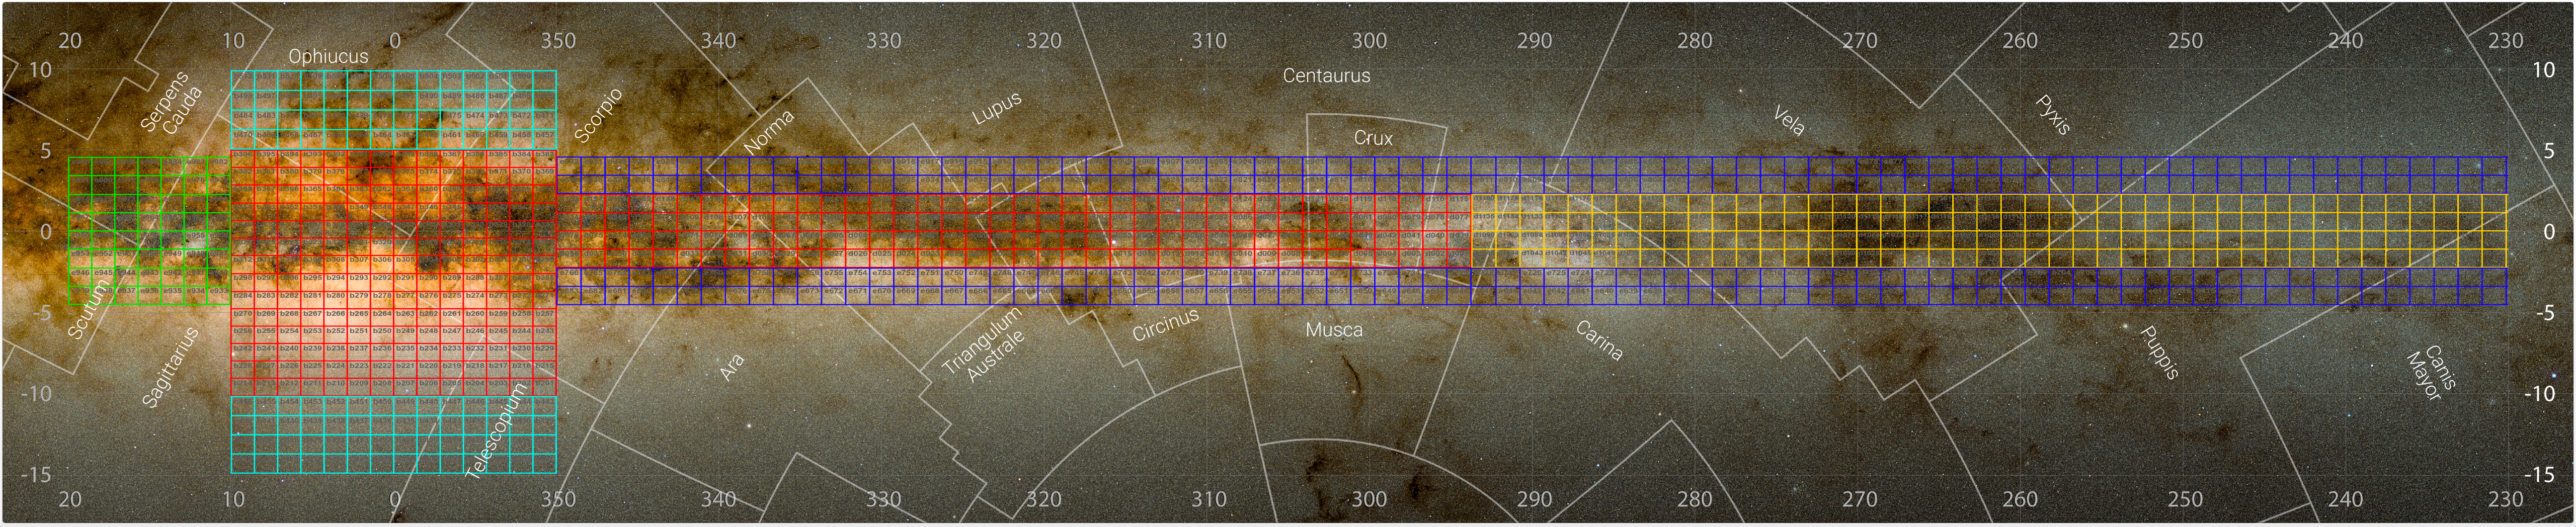

Area of the Milky Way mapped by the VVV and VVVX surveys

This image shows the regions of the Milky Way mapped by the VISTA Variables in the Vía Láctea (VVV) survey and its companion project, the VVV eXtended survey (VVVX). The total area covered is equivalent to 8600 full moons.

The Milky Way comprises a central bulge — a dense, bright and puffed-up conglomeration of stars — and a flat disc around it. Red squares mark the central areas of our galaxy originally covered by VVV and later re-observed by VVVX: most of the bulge and part of the disc at one side of it.

The other squares indicate regions observed only as part of the extended VVVX survey: even more regions of the disc at both sides (yellow and green), areas of the disc above and below the plane of the galaxy (dark blue) and above and below the bulge (light blue).

The numbers indicate the galactic longitude and latitude, which astronomers use to chart objects in our galaxy. The names of various constellations are also shown.

Credit: ESO/VVVX survey